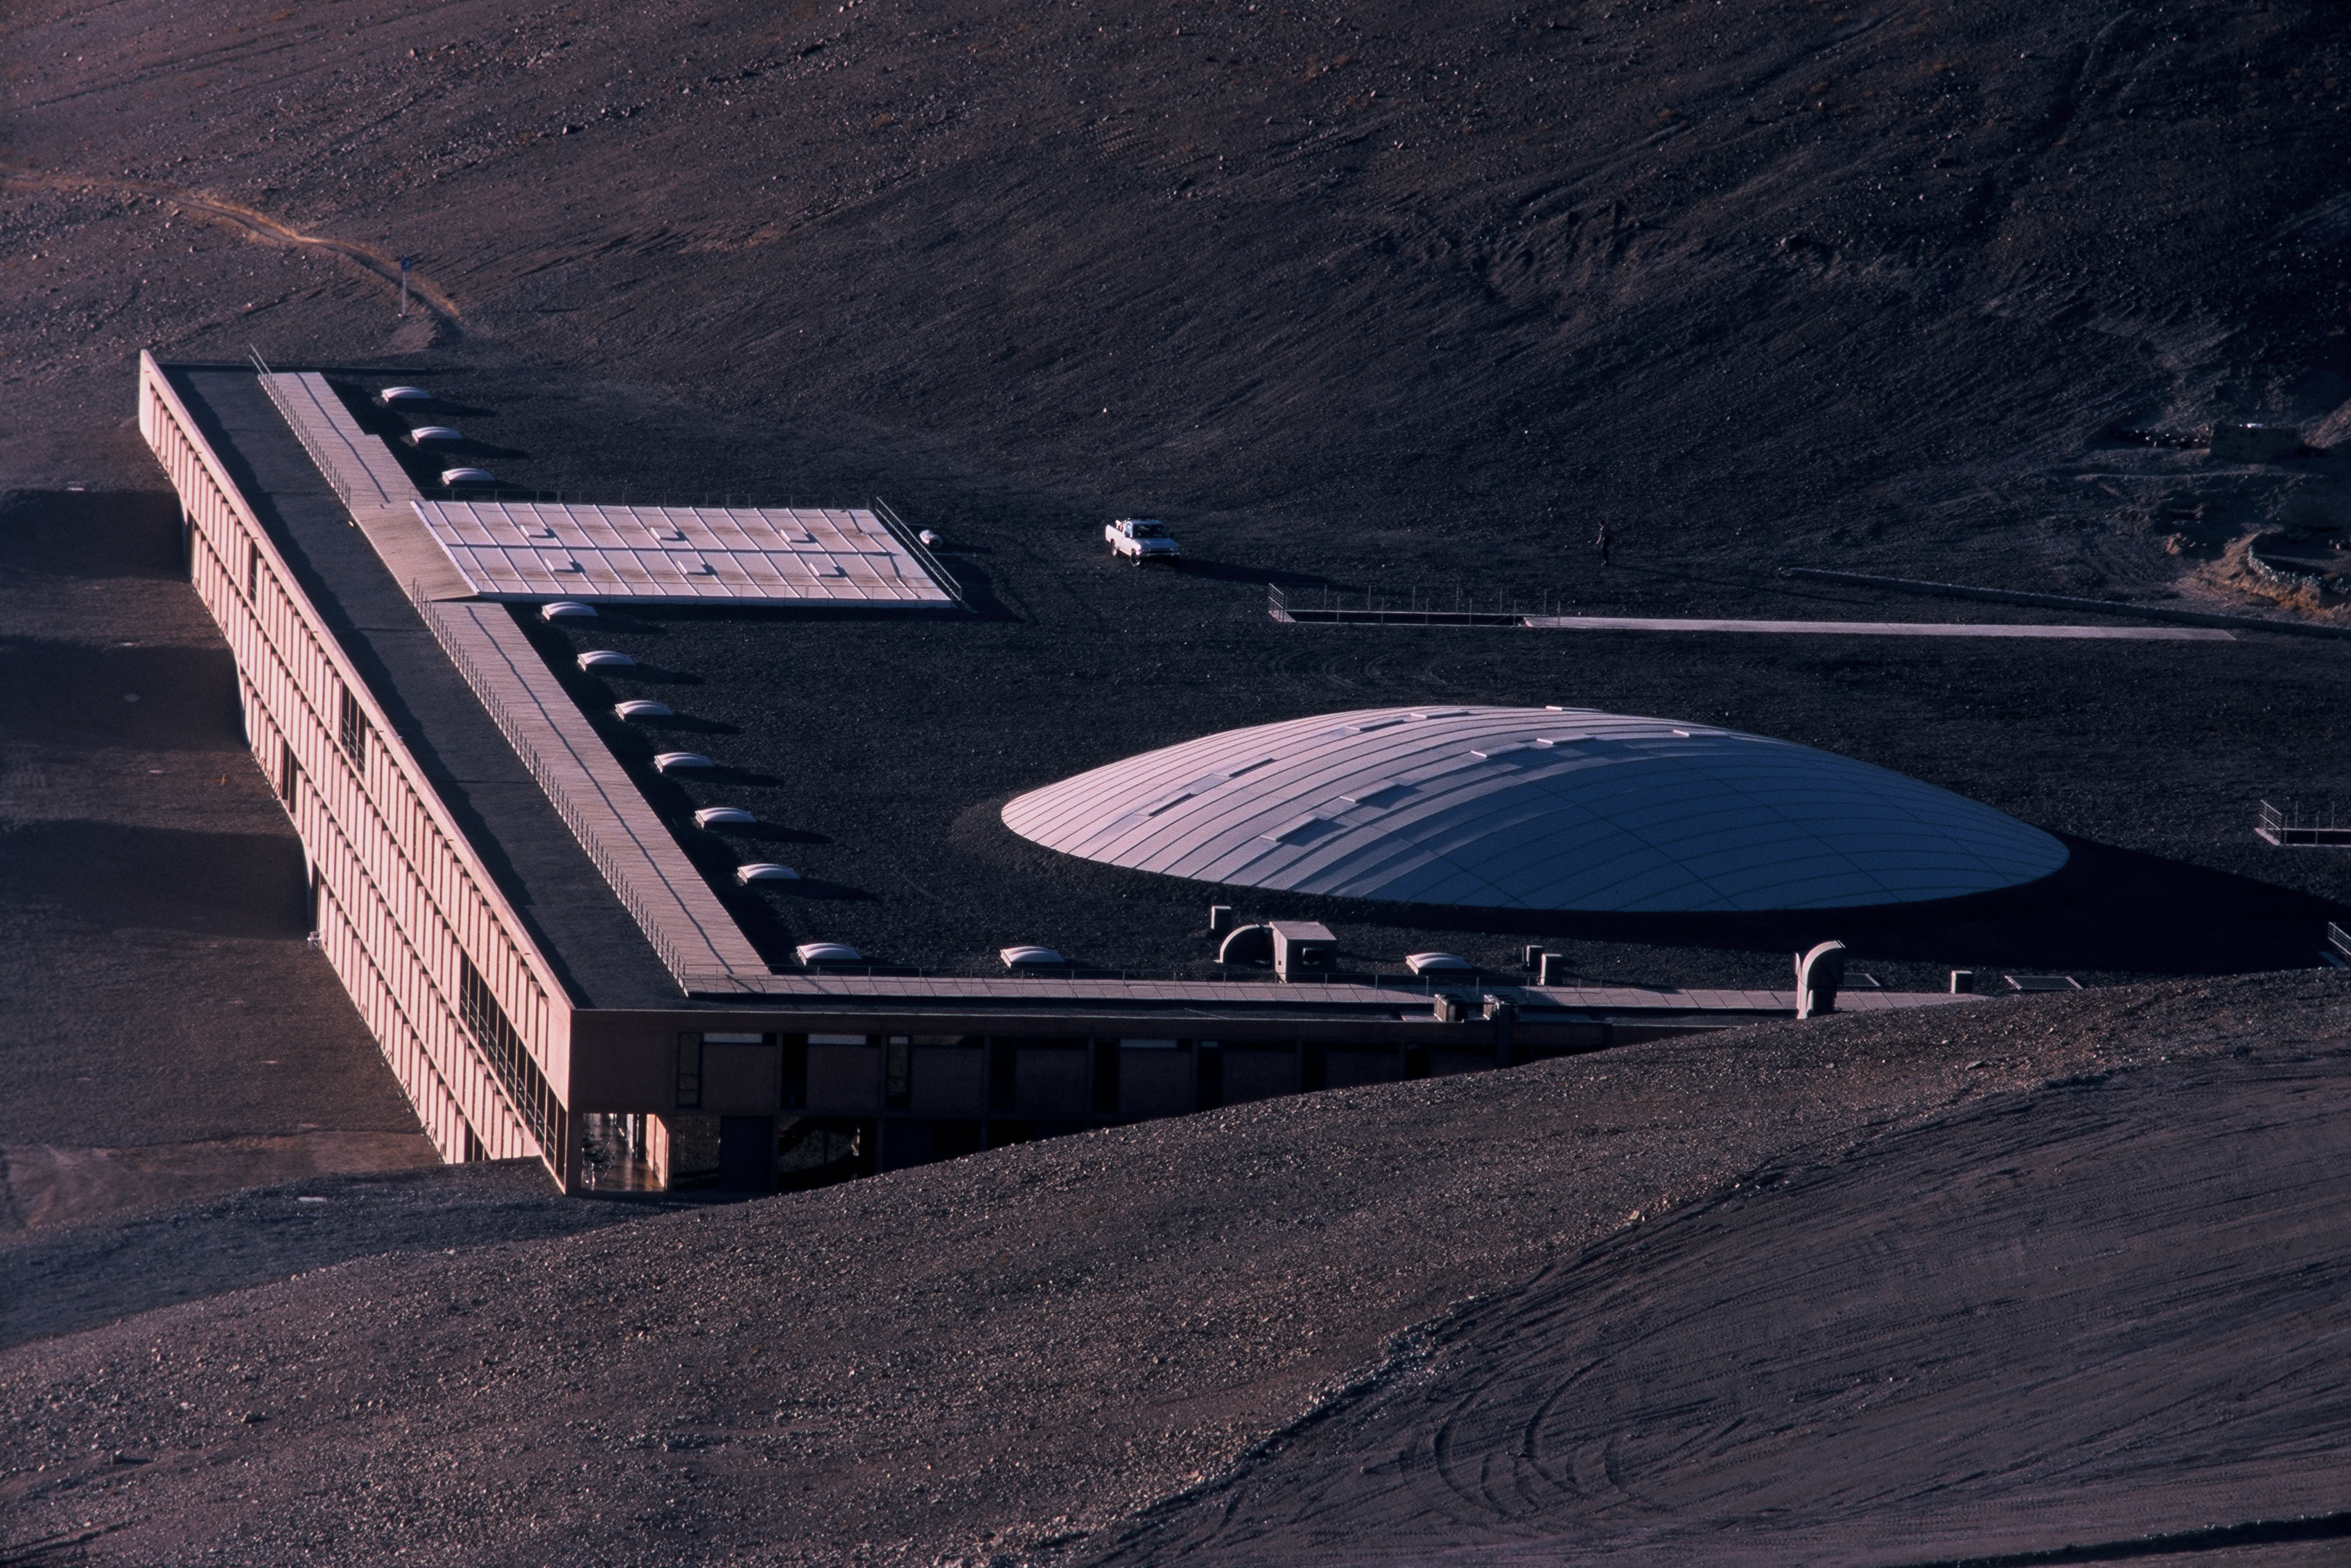

The Residencia at Cerro Paranal, Chile

The filmmakers were mostly interested in filming the exterior scenes at the Paranal Residencia, the accommodation for staff operating the Very Large Telescope. In the movie, the Residencia is supposedly the "Perla de Las Dunas", a unique hotel in the desert.

Credit: ESO